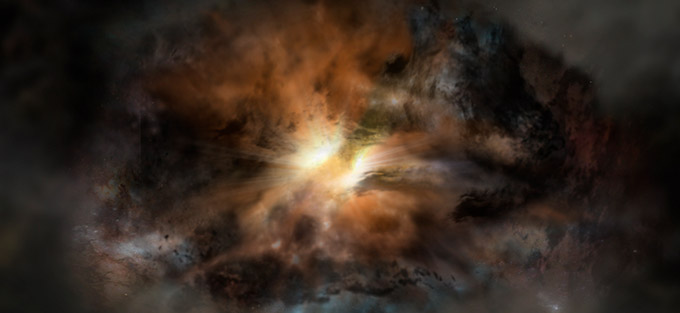

Single galaxy glowing in infrared light

Artist impression of W2246-0526, a single galaxy glowing in infrared light as intensely as approximately 350 trillion suns. It is so violently turbulent that it may eventually jettison its entire supply of star-forming gas, according to new observations with ALMA.

Credit: NRAO/AUI/NSF; Dana Berry / SkyWorks; ALMA (ESO/NAOJ/NRAO). |